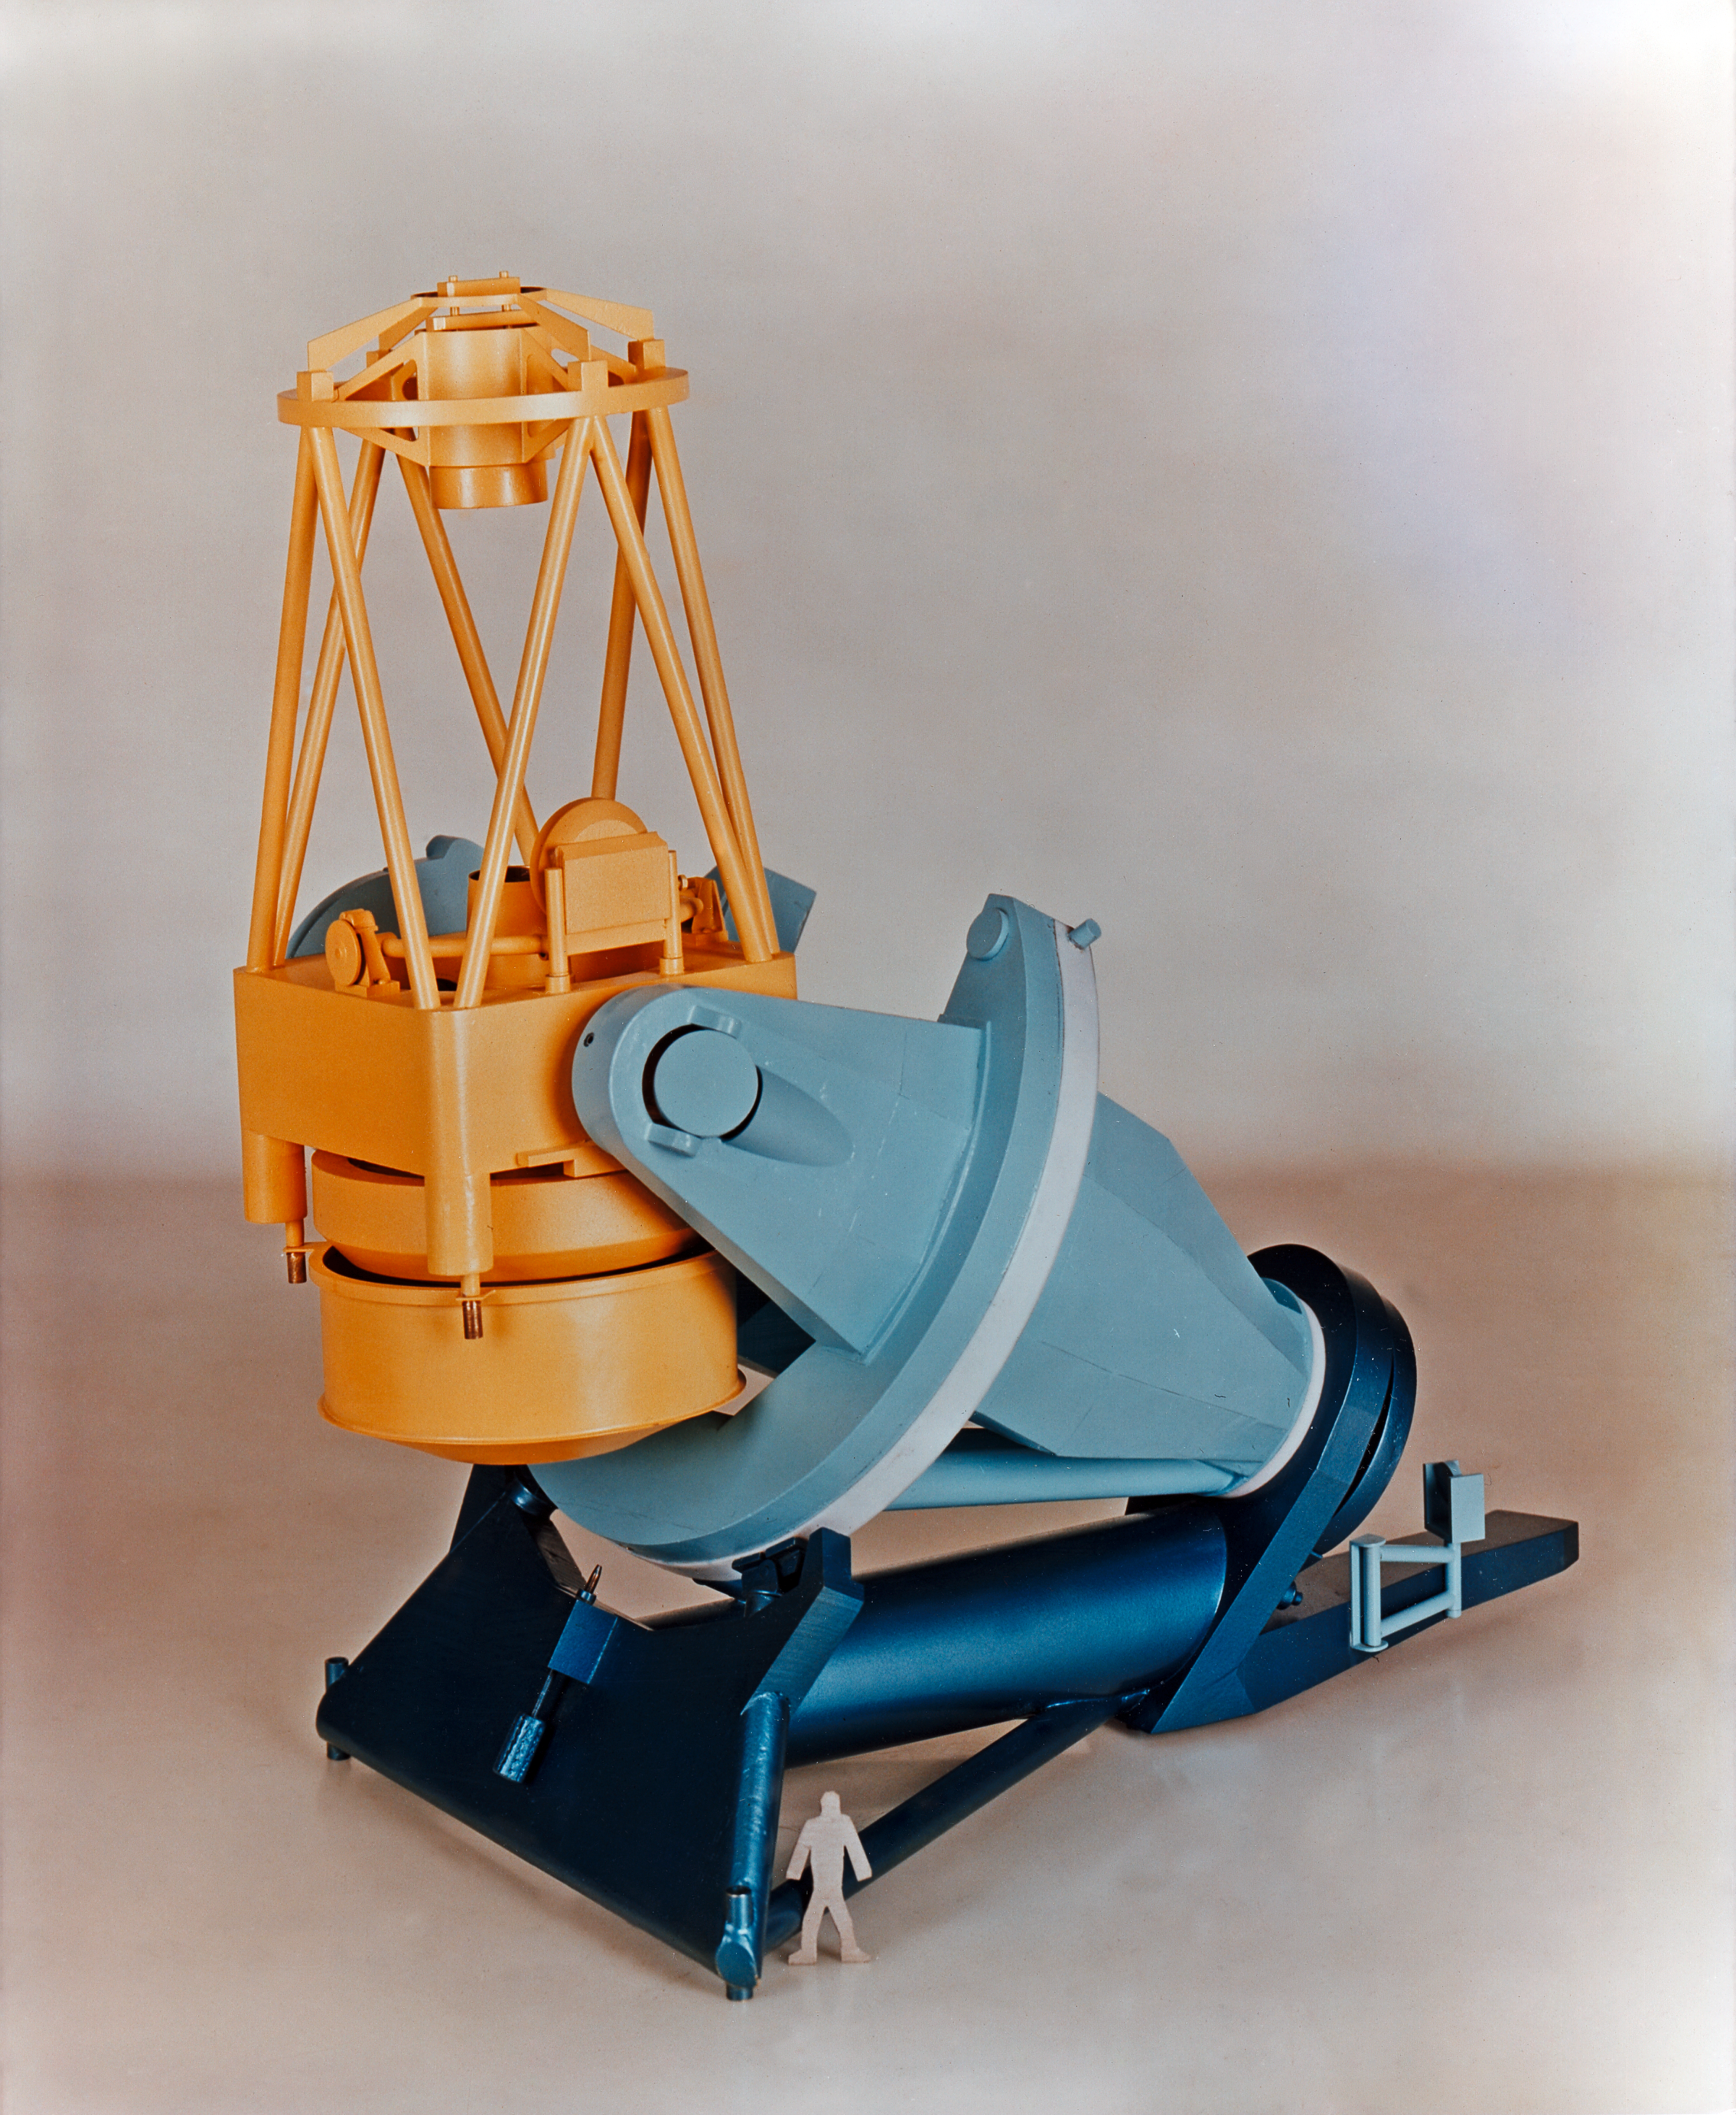

An early model of the ESO 3.6-metre telescope

An early model of the ESO 3.6-metre Telescope pointing to the zenith.

Credit: ESO